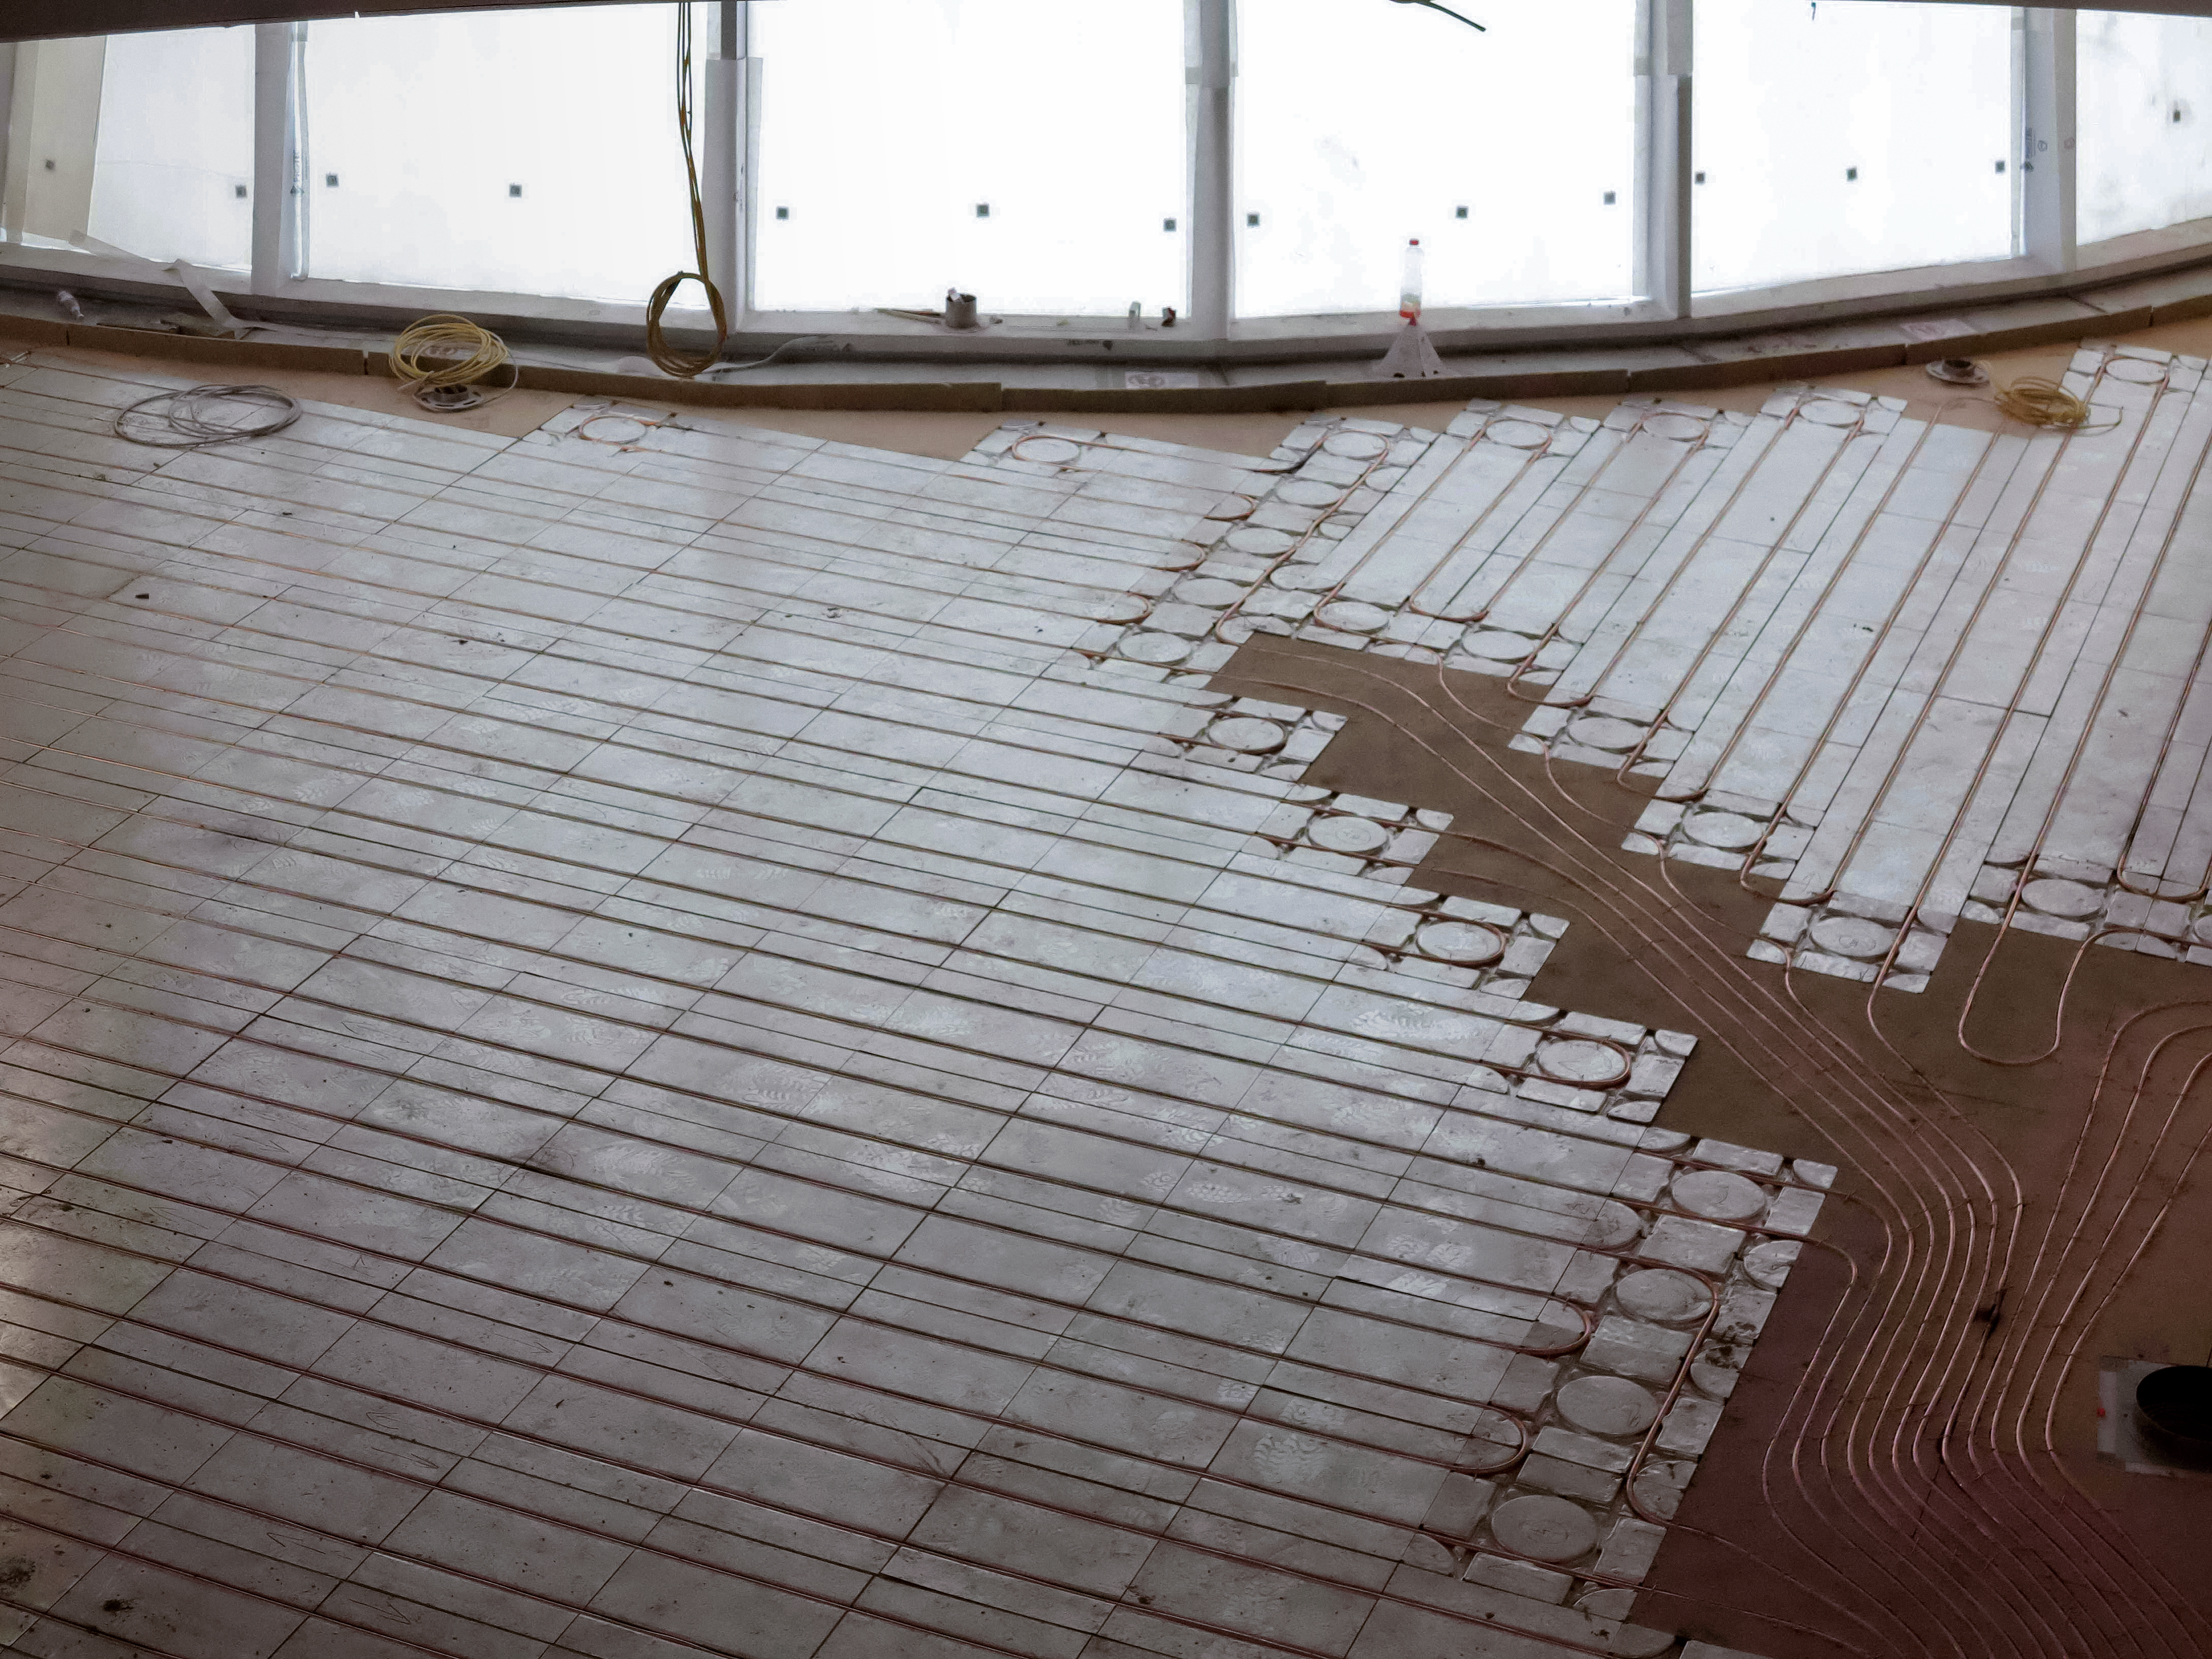

A comfortable ESO Supernova

The ESO Supernova Planetarium & Visitor Centre is a cutting-edge free astronomy centre for the public located at the site of ESO Headquarters in Garching bei München, providing you with an immersive experience that will leave you in awe of the Universe we live in. It is due to open in April 2018.

This image shows the underfloor heating and cooling system, which should keep everyone comfortable when the Supernova centre is full of people.

Credit: ESO/F. Reckmann